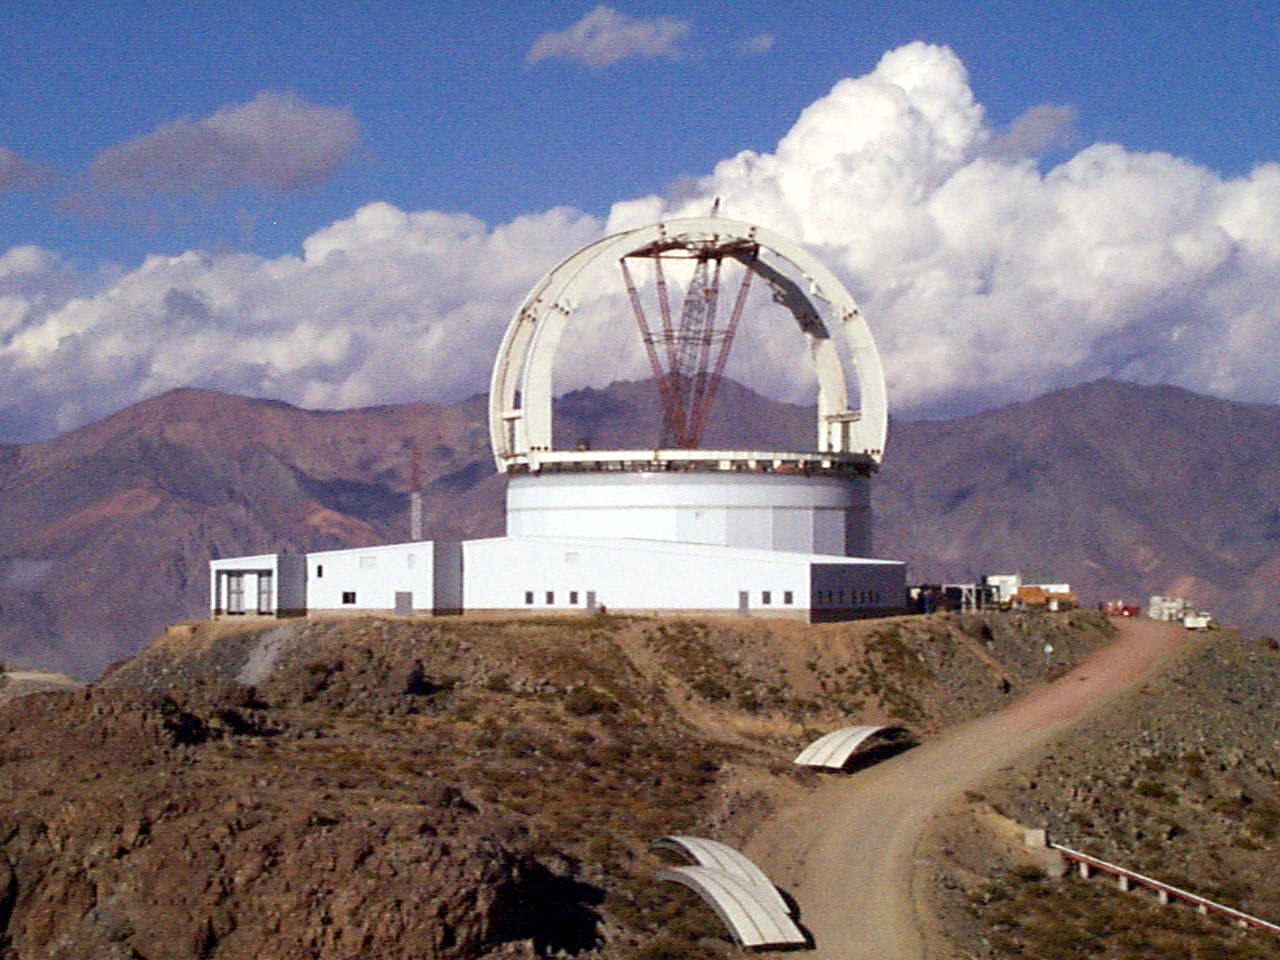

Gemini South, Cerro Pachon

Construction at Cerro Pachon, Chile. Site progress on February 22nd, 1998, in preparation for the Gemini South 8-meter telescope. Taken by a digital camera on-site.

Credit: NOIRLab/NSF/AURA